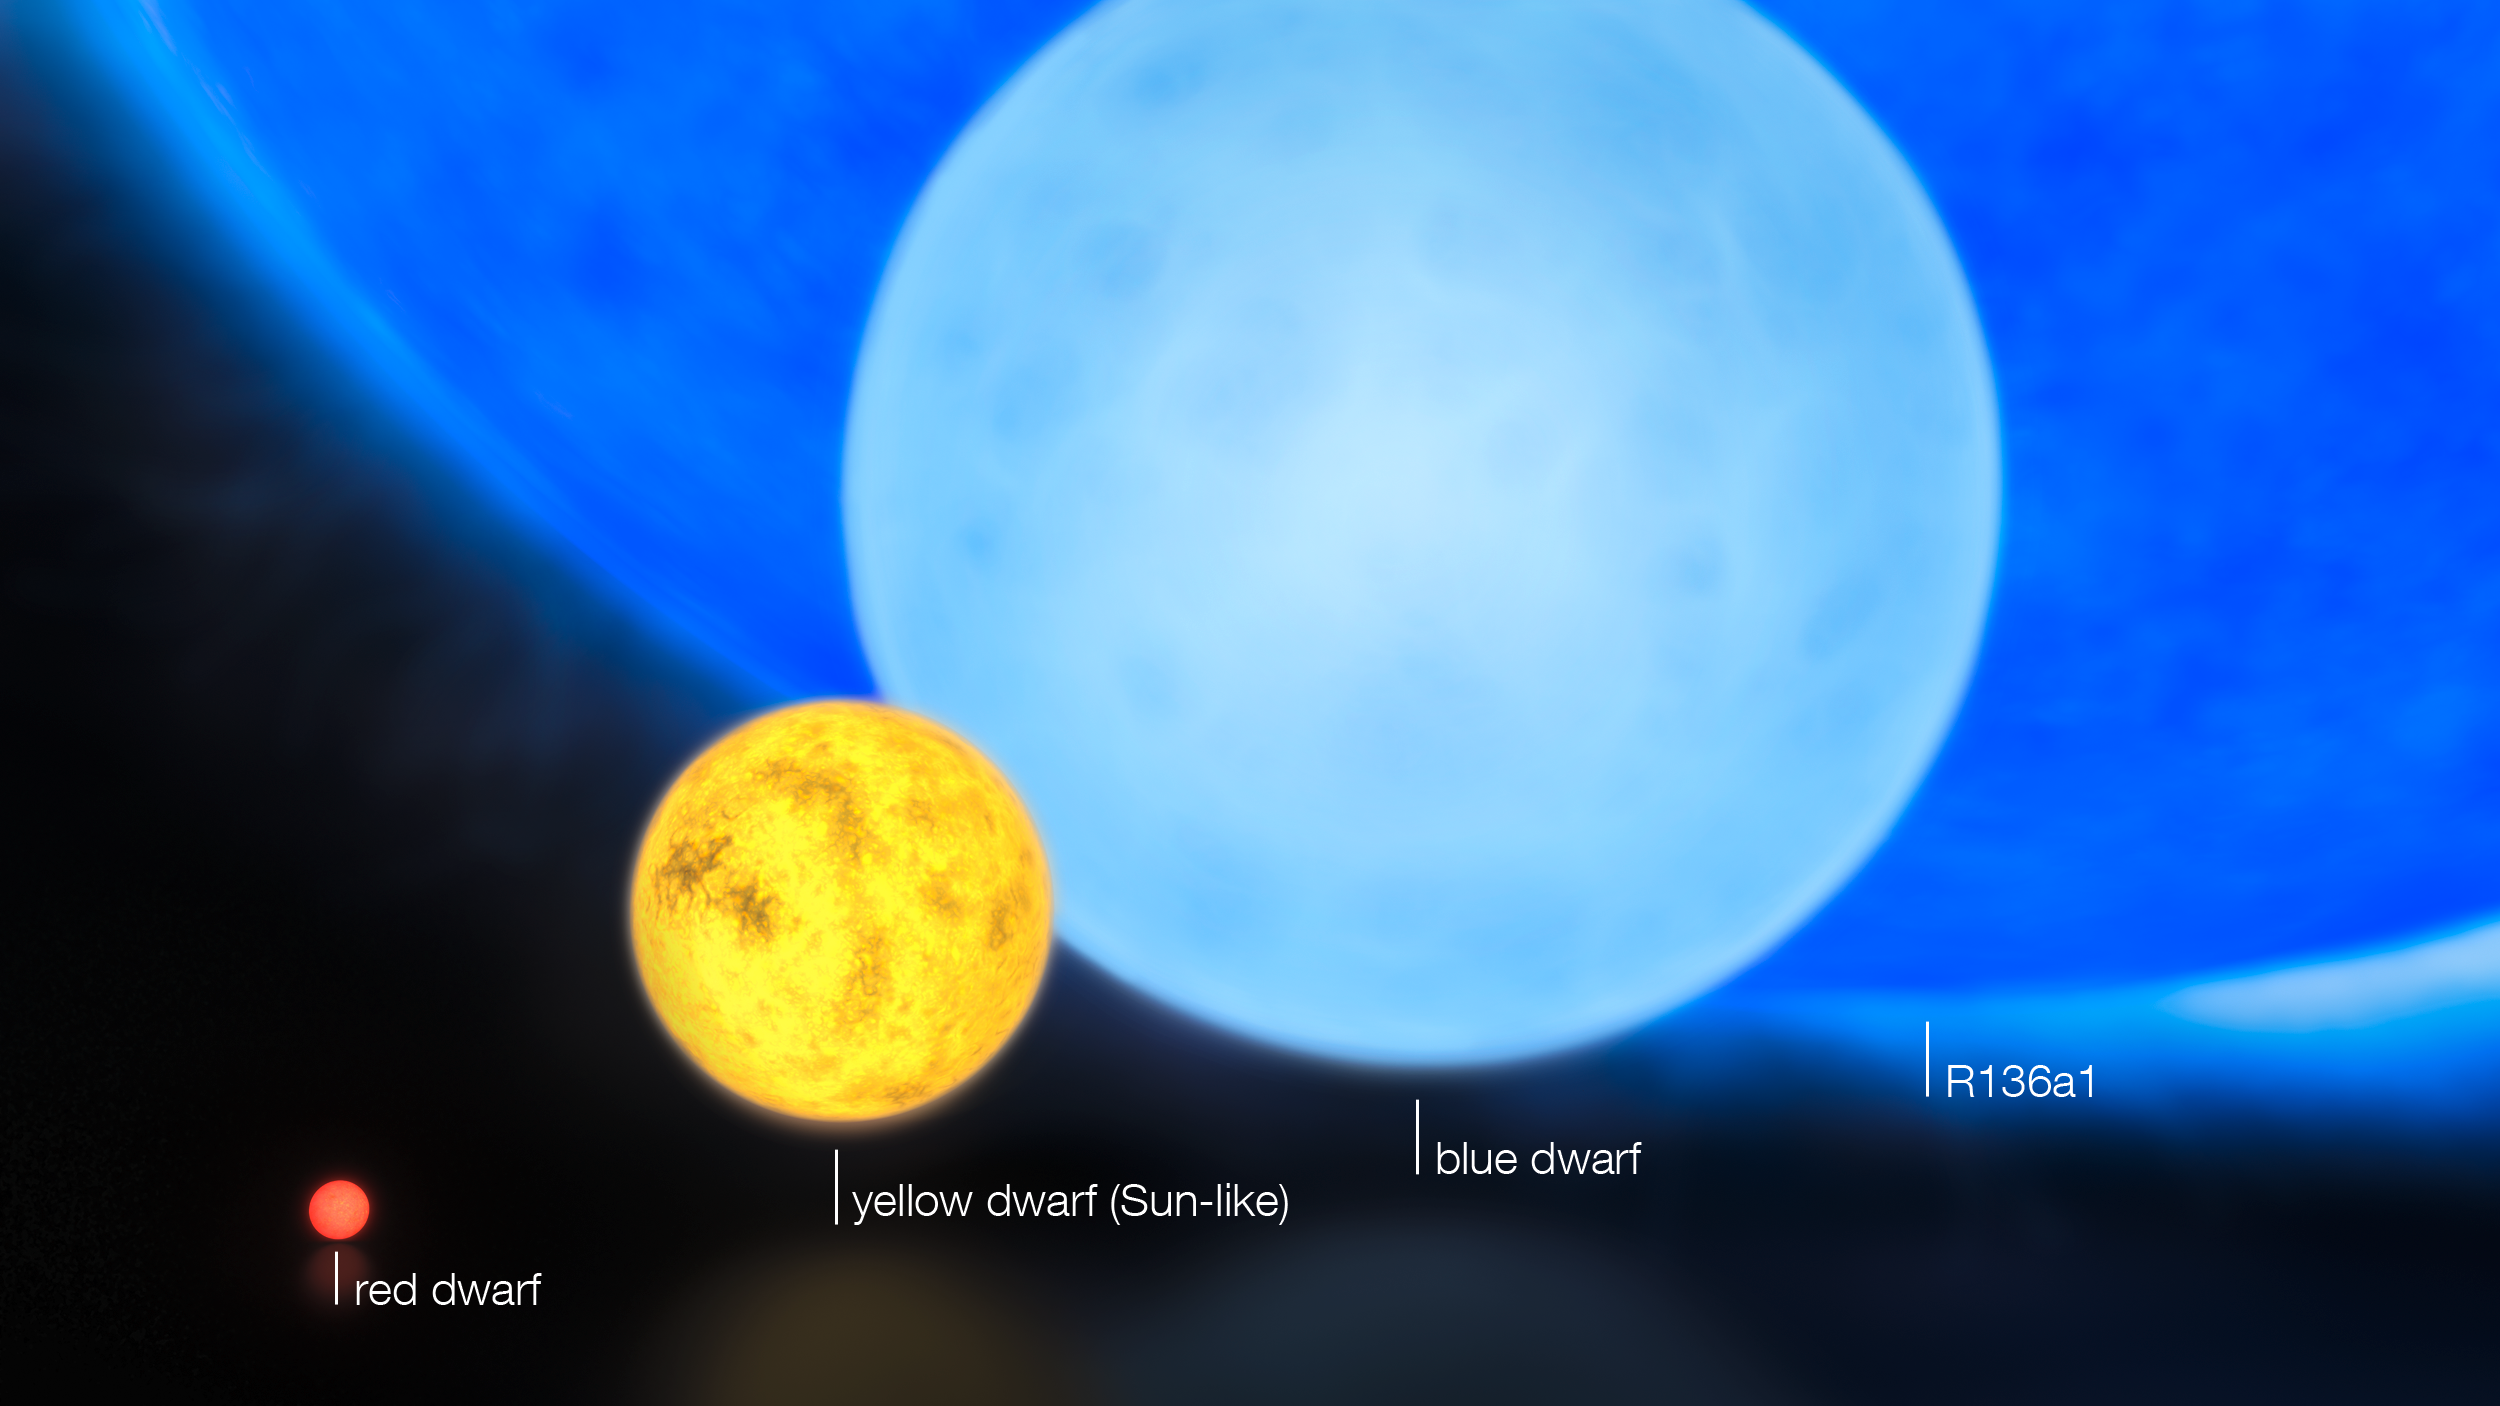

The sizes of stars (annotated)

Using a combination of instruments on ESO’s Very Large Telescope, astronomers have discovered the most massive stars to date, some weighing at birth more than 300 times the mass of the Sun, or twice as much as the currently accepted limit of 150 solar masses. This artist's impression shows the relative sizes of young stars, from the smallest “red dwarfs”, weighing in at about 0.1 solar masses, through low mass “yellow dwarfs” such as the Sun, to massive “blue dwarf” stars weighing eight times more than the Sun, as well as the 300 solar mass star named R136a1.

Credit: ESO/M. Kornmesser